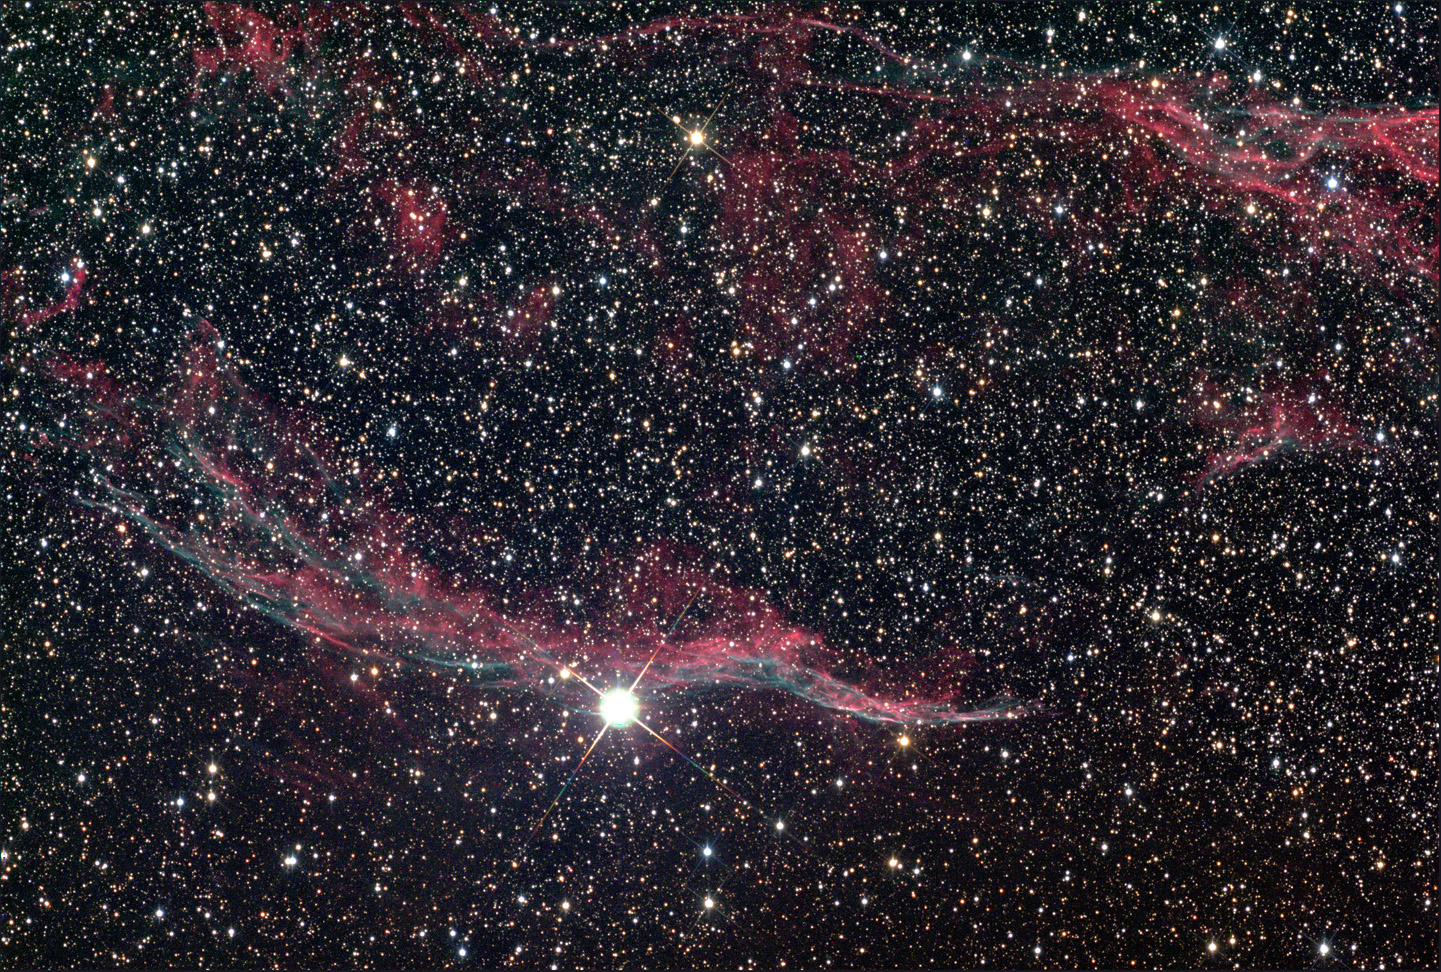

NGC 6992: Veil Nebula Wide-field

These filaments of gas are a portion of a much larger bubble of expanding material generated by the explosion of a massive star. At an estimated distance of 2600 light years, this nebula's large angular extent on the sky indicates that it is an old remnant. By measuring both the size of the bubble and the velocity of the expanding gas, astronomers estimate that this spectacular explosion took place more than 15,000 years ago. A much younger example is the Crab Nebula.

This image was taken as part of Advanced Observing Program (AOP) program at Kitt Peak Visitor Center during 2014.

Credit: KPNO/NOIRLab/NSF/AURA/Terry Keller/Adam Block